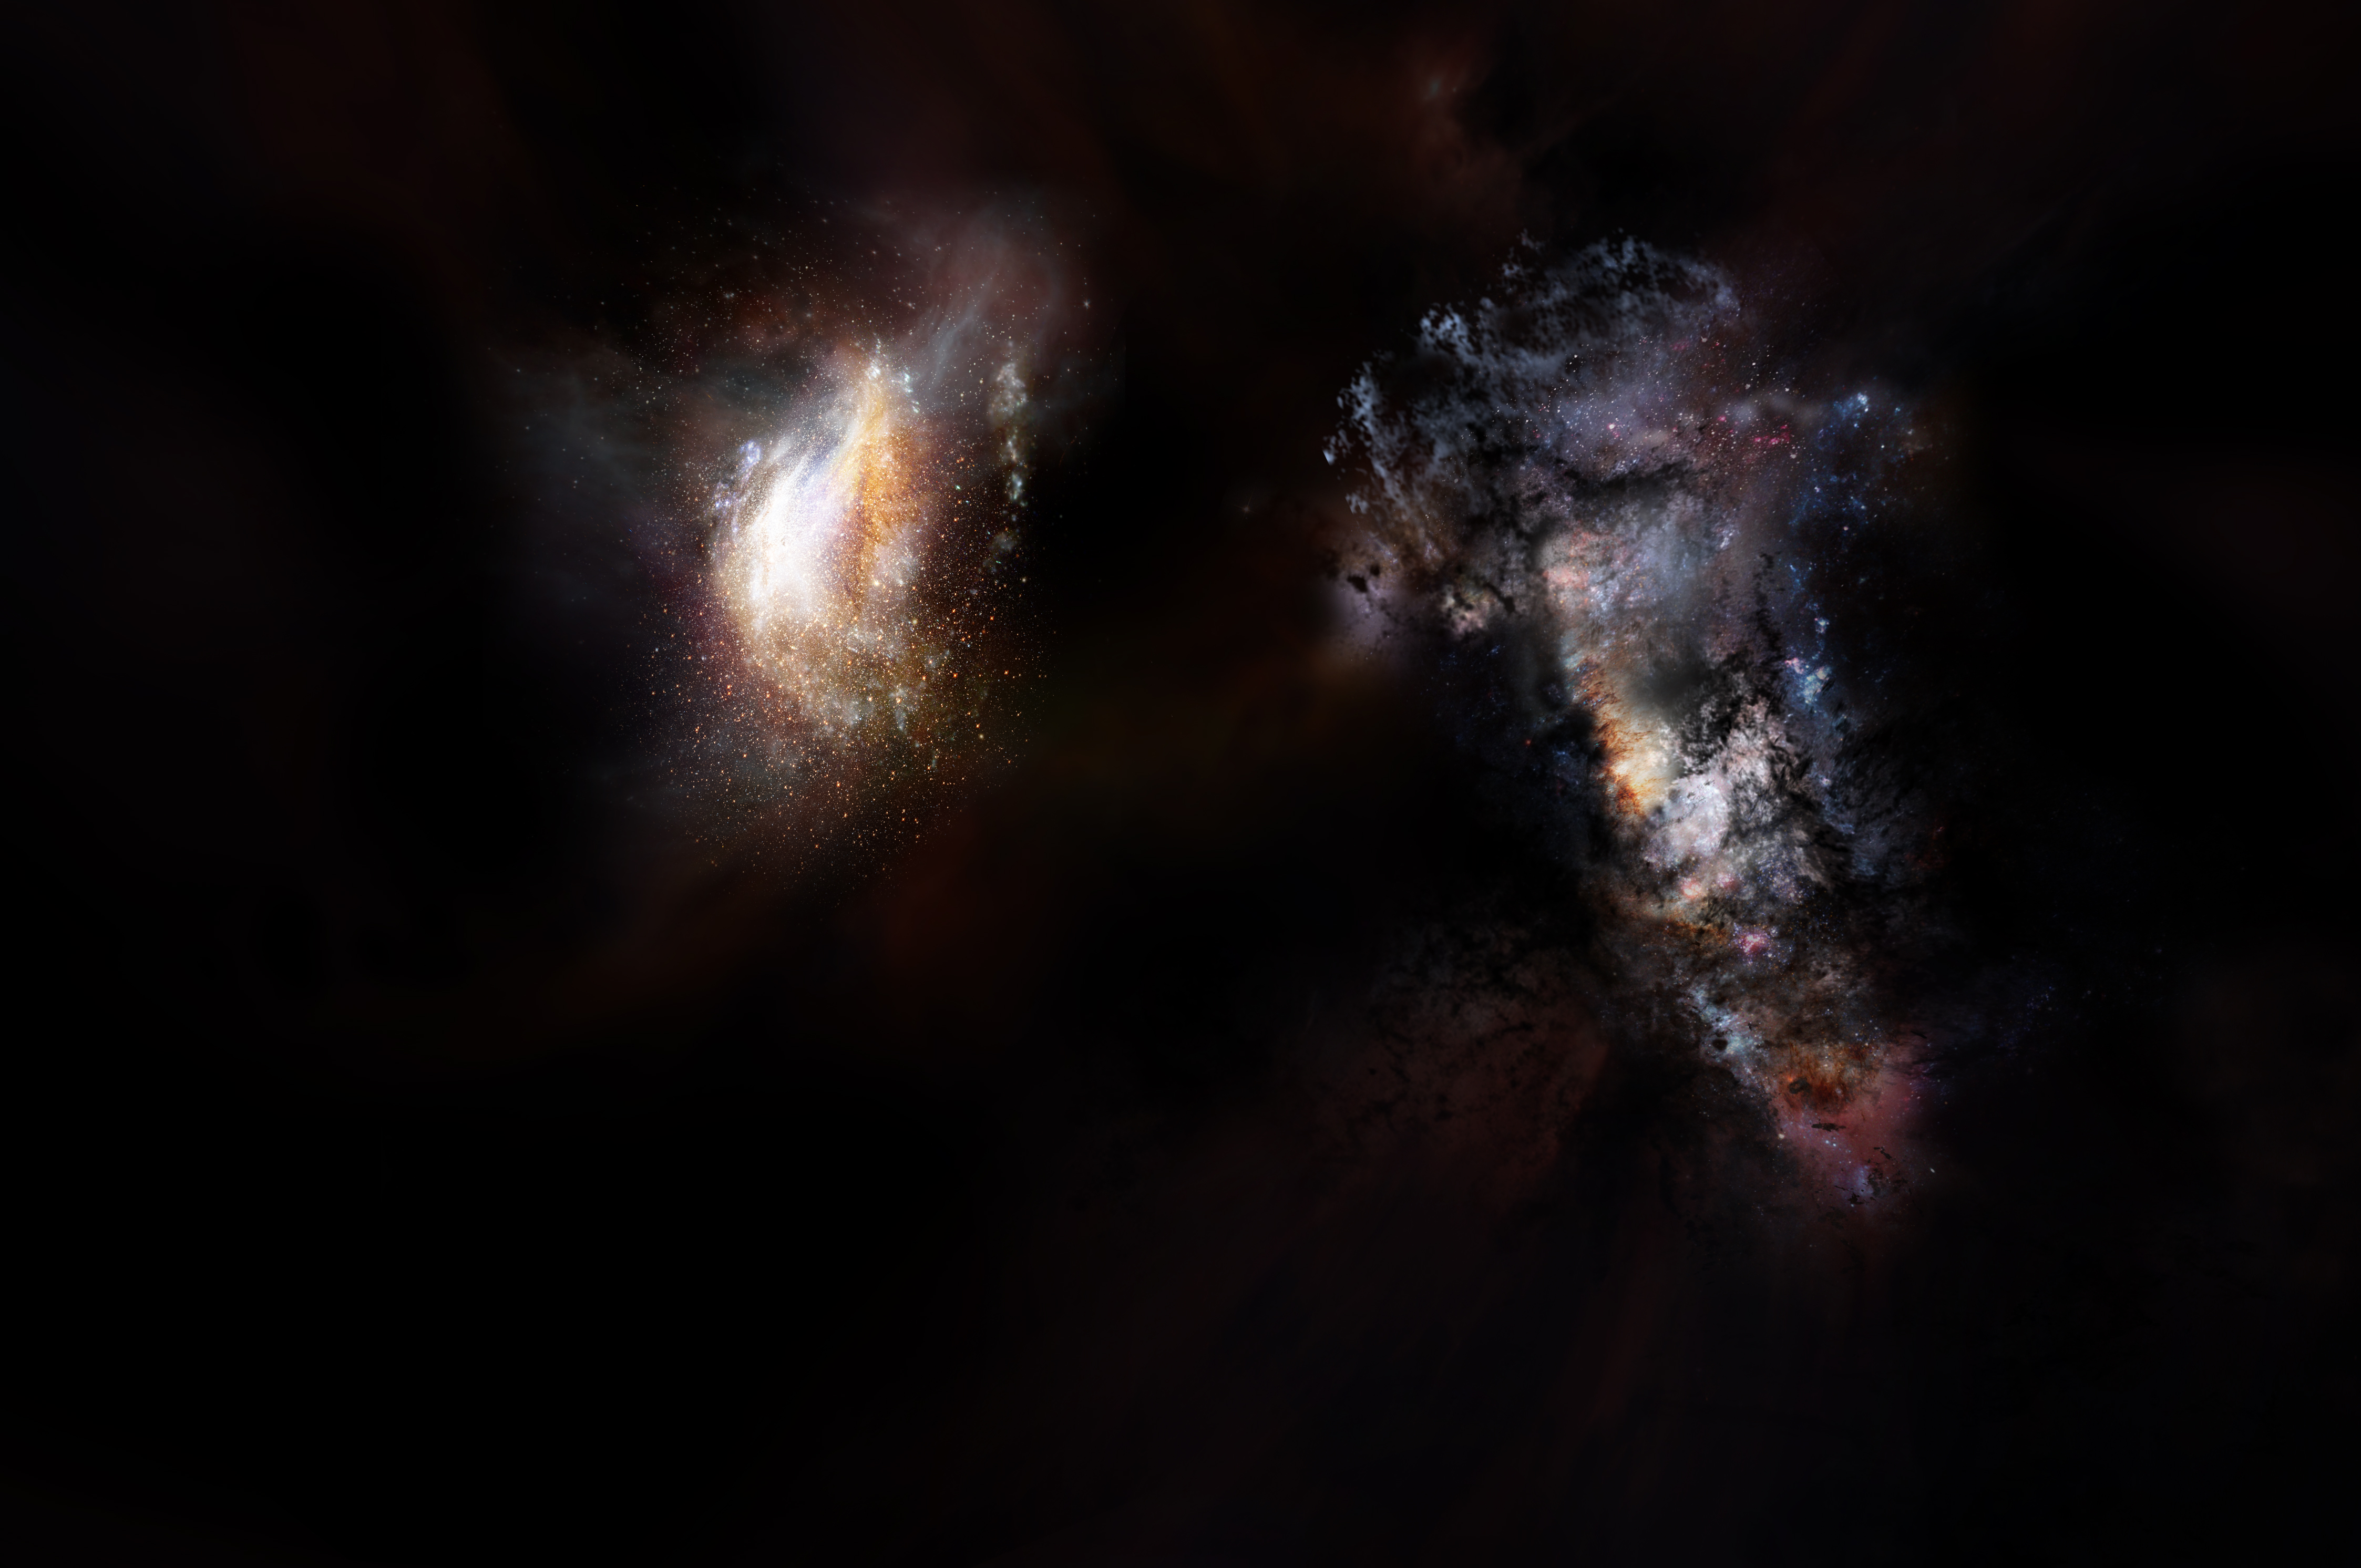

Early Universe

Artist impression of a pair of galaxies from the very early universe.

Credit: NRAO/AUI/NSF; D. Berry